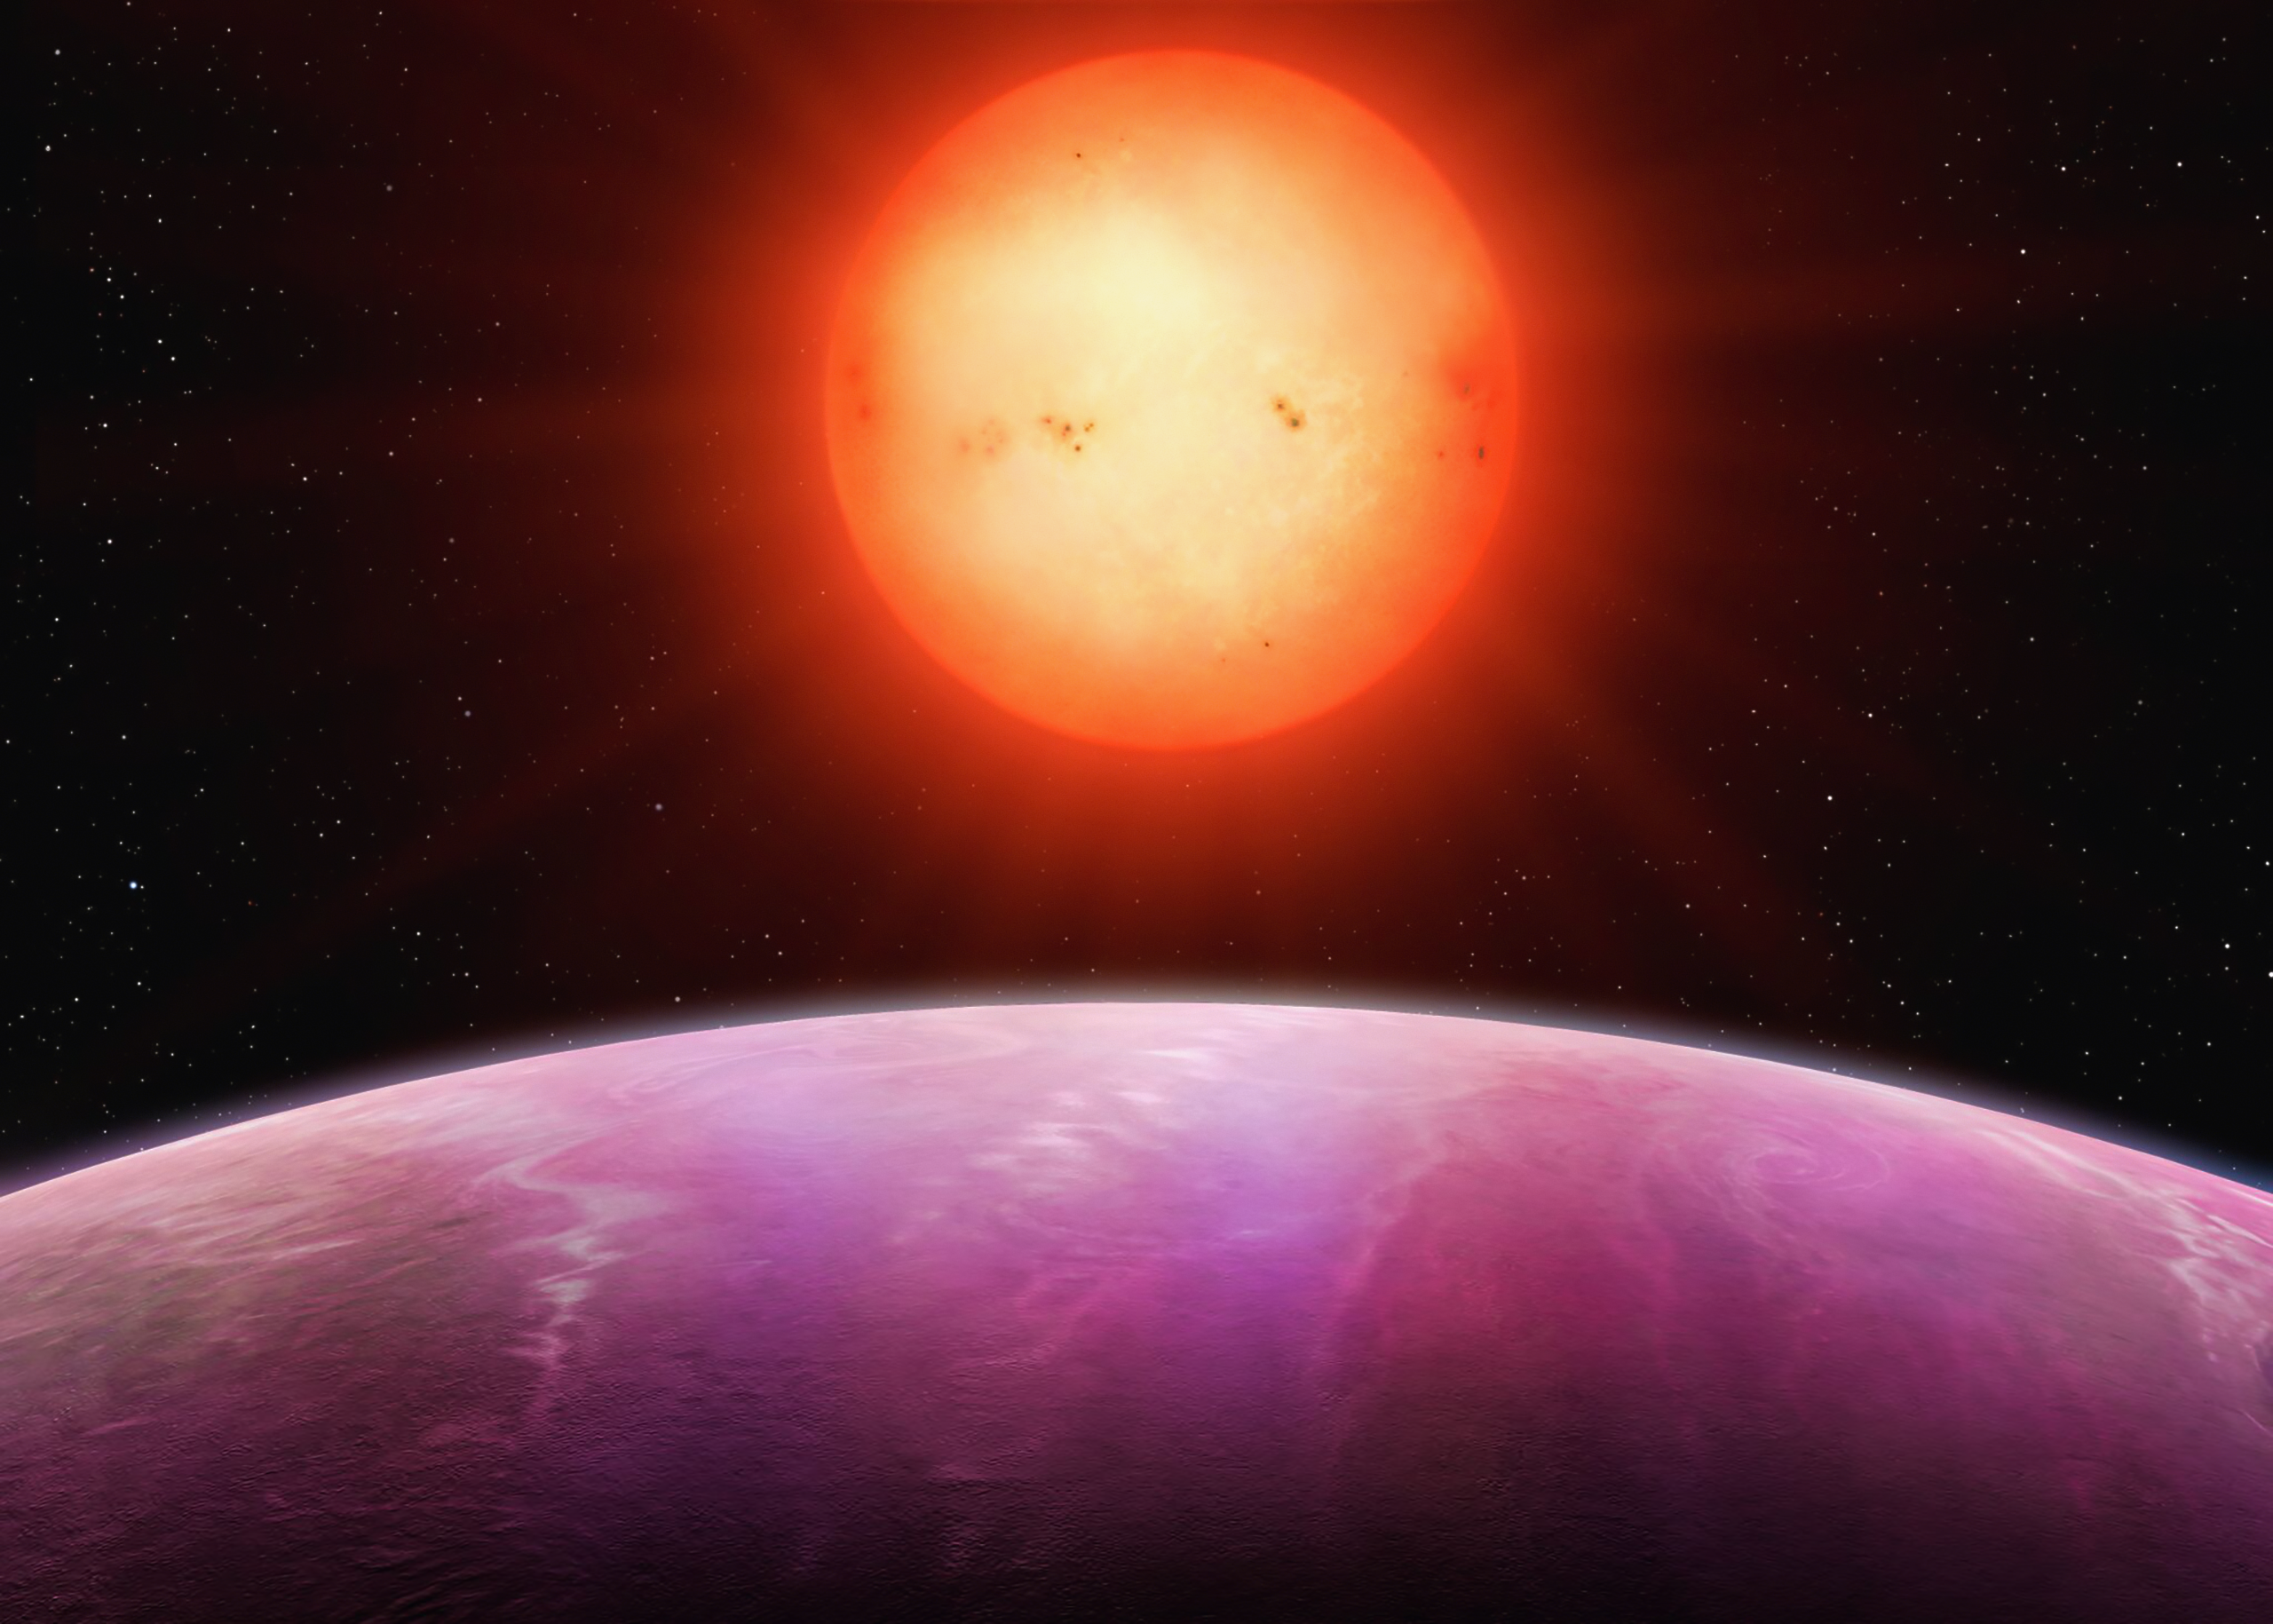

Artist's impression of the planet NGTS-1b

Artist's impression of the planet NGTS-1b, the first to be found using the NGTS system at ESO's Paranal Observatory. This planet is a hot Jupiter, at least as large as the Jupiter in the Solar System, but with around 20% less mass. It is very close to its star – just 3% of the distance between Earth and the Sun – and orbits the star every 2.6 days, meaning a year on NGTS-1b lasts two and a half days.

Credit: University of Warwick/Mark Garlick